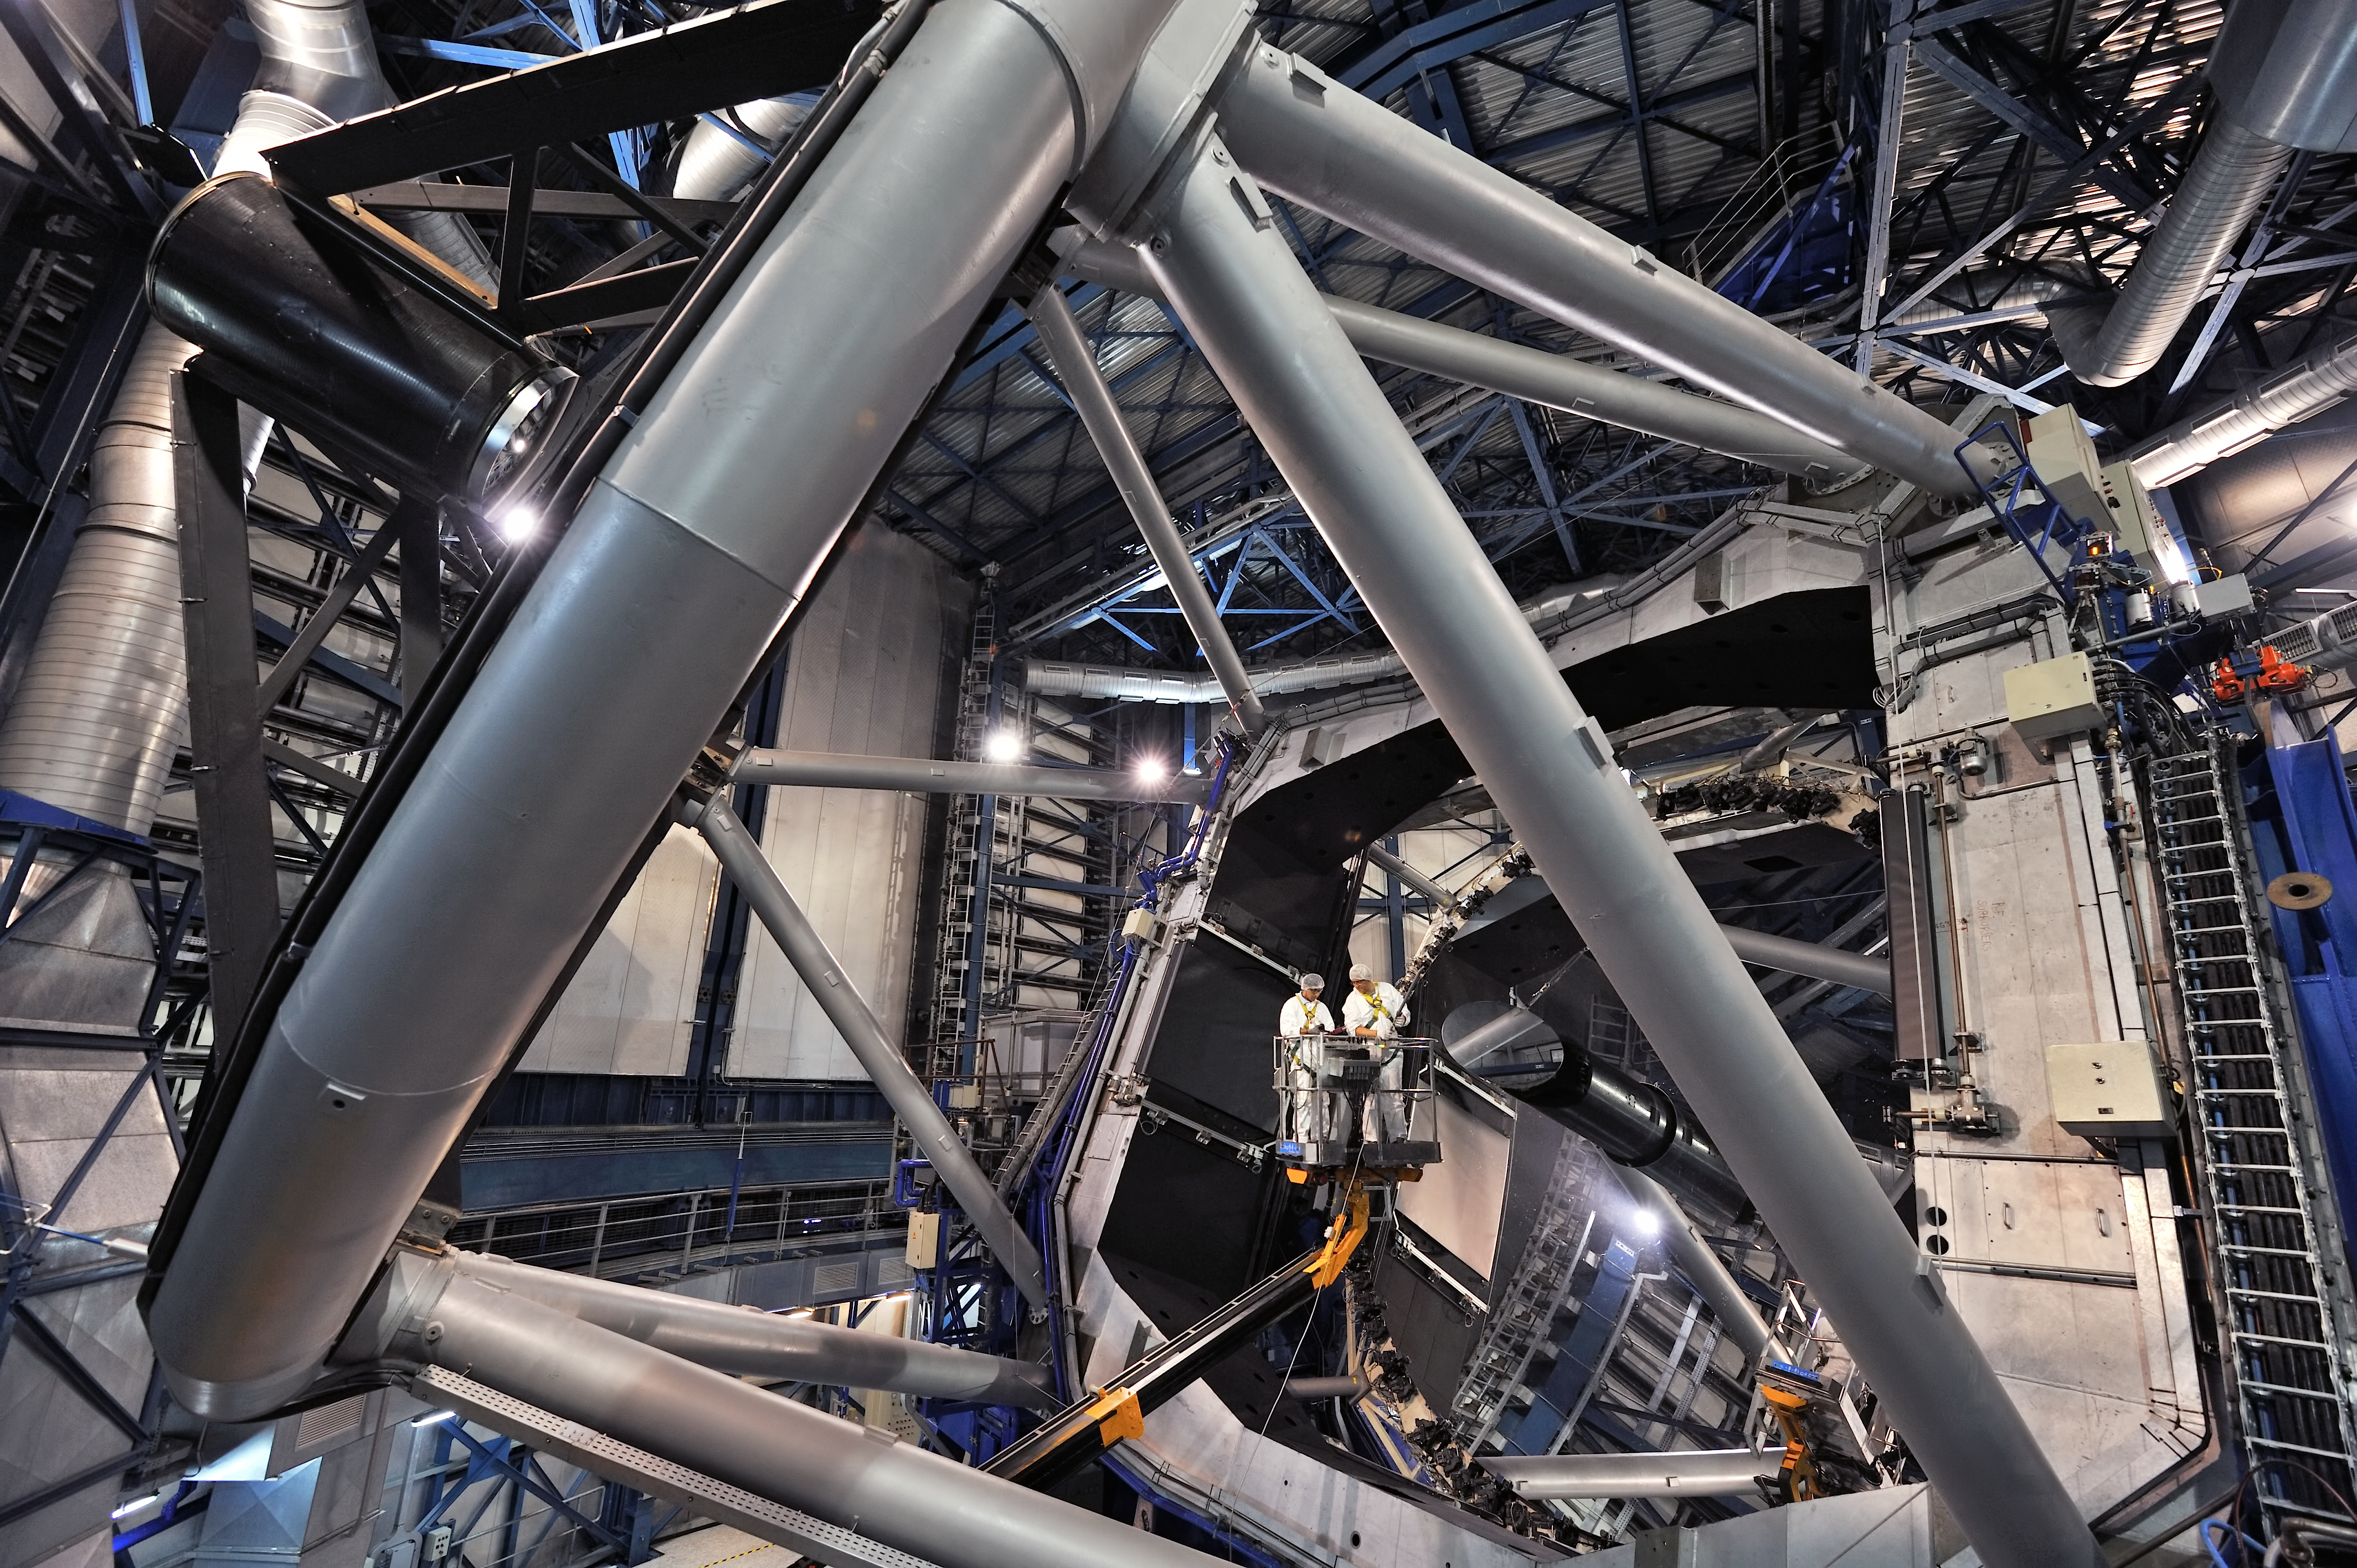

A very large eye exam

Surrounded by the gleaming metal of one of ESO's Very Large Telescope’s Unit Telescopes, two engineers are carrying out maintenance work on the telescope’s complex and delicate optical systems. Similar to human eyes, the eyes of ESO’s Paranal Observatory must be constantly checked, maintained and tested in order to continuously provide the very best astronomical images.

The huge 8.2-metre Unit Telescope mirrors are housed in protective structures, ensuring that the delicate opto-electronic systems are sheltered from the harsh and dusty desert surroundings. But even with this level of protection, it still pays to spring clean the mirror from time to time! This is vital, as even the slightest contamination can distort the astronomical images received.The fine dust particles of the Atacama desert not only lower image quality, but can also have an abrasive effect on the mirror’s surface. This means that not only does the mirror have to be cleaned, but it must be periodically recoated too. This episode of the ESOcast shows the process in action!

This image was taken by ESO Photo Ambassador Gerhard Hüdepohl, who formerly worked as an electronics engineer on Cerro Paranal.

Credit: G. Hüdepohl (atacamaphoto.com)/ESO